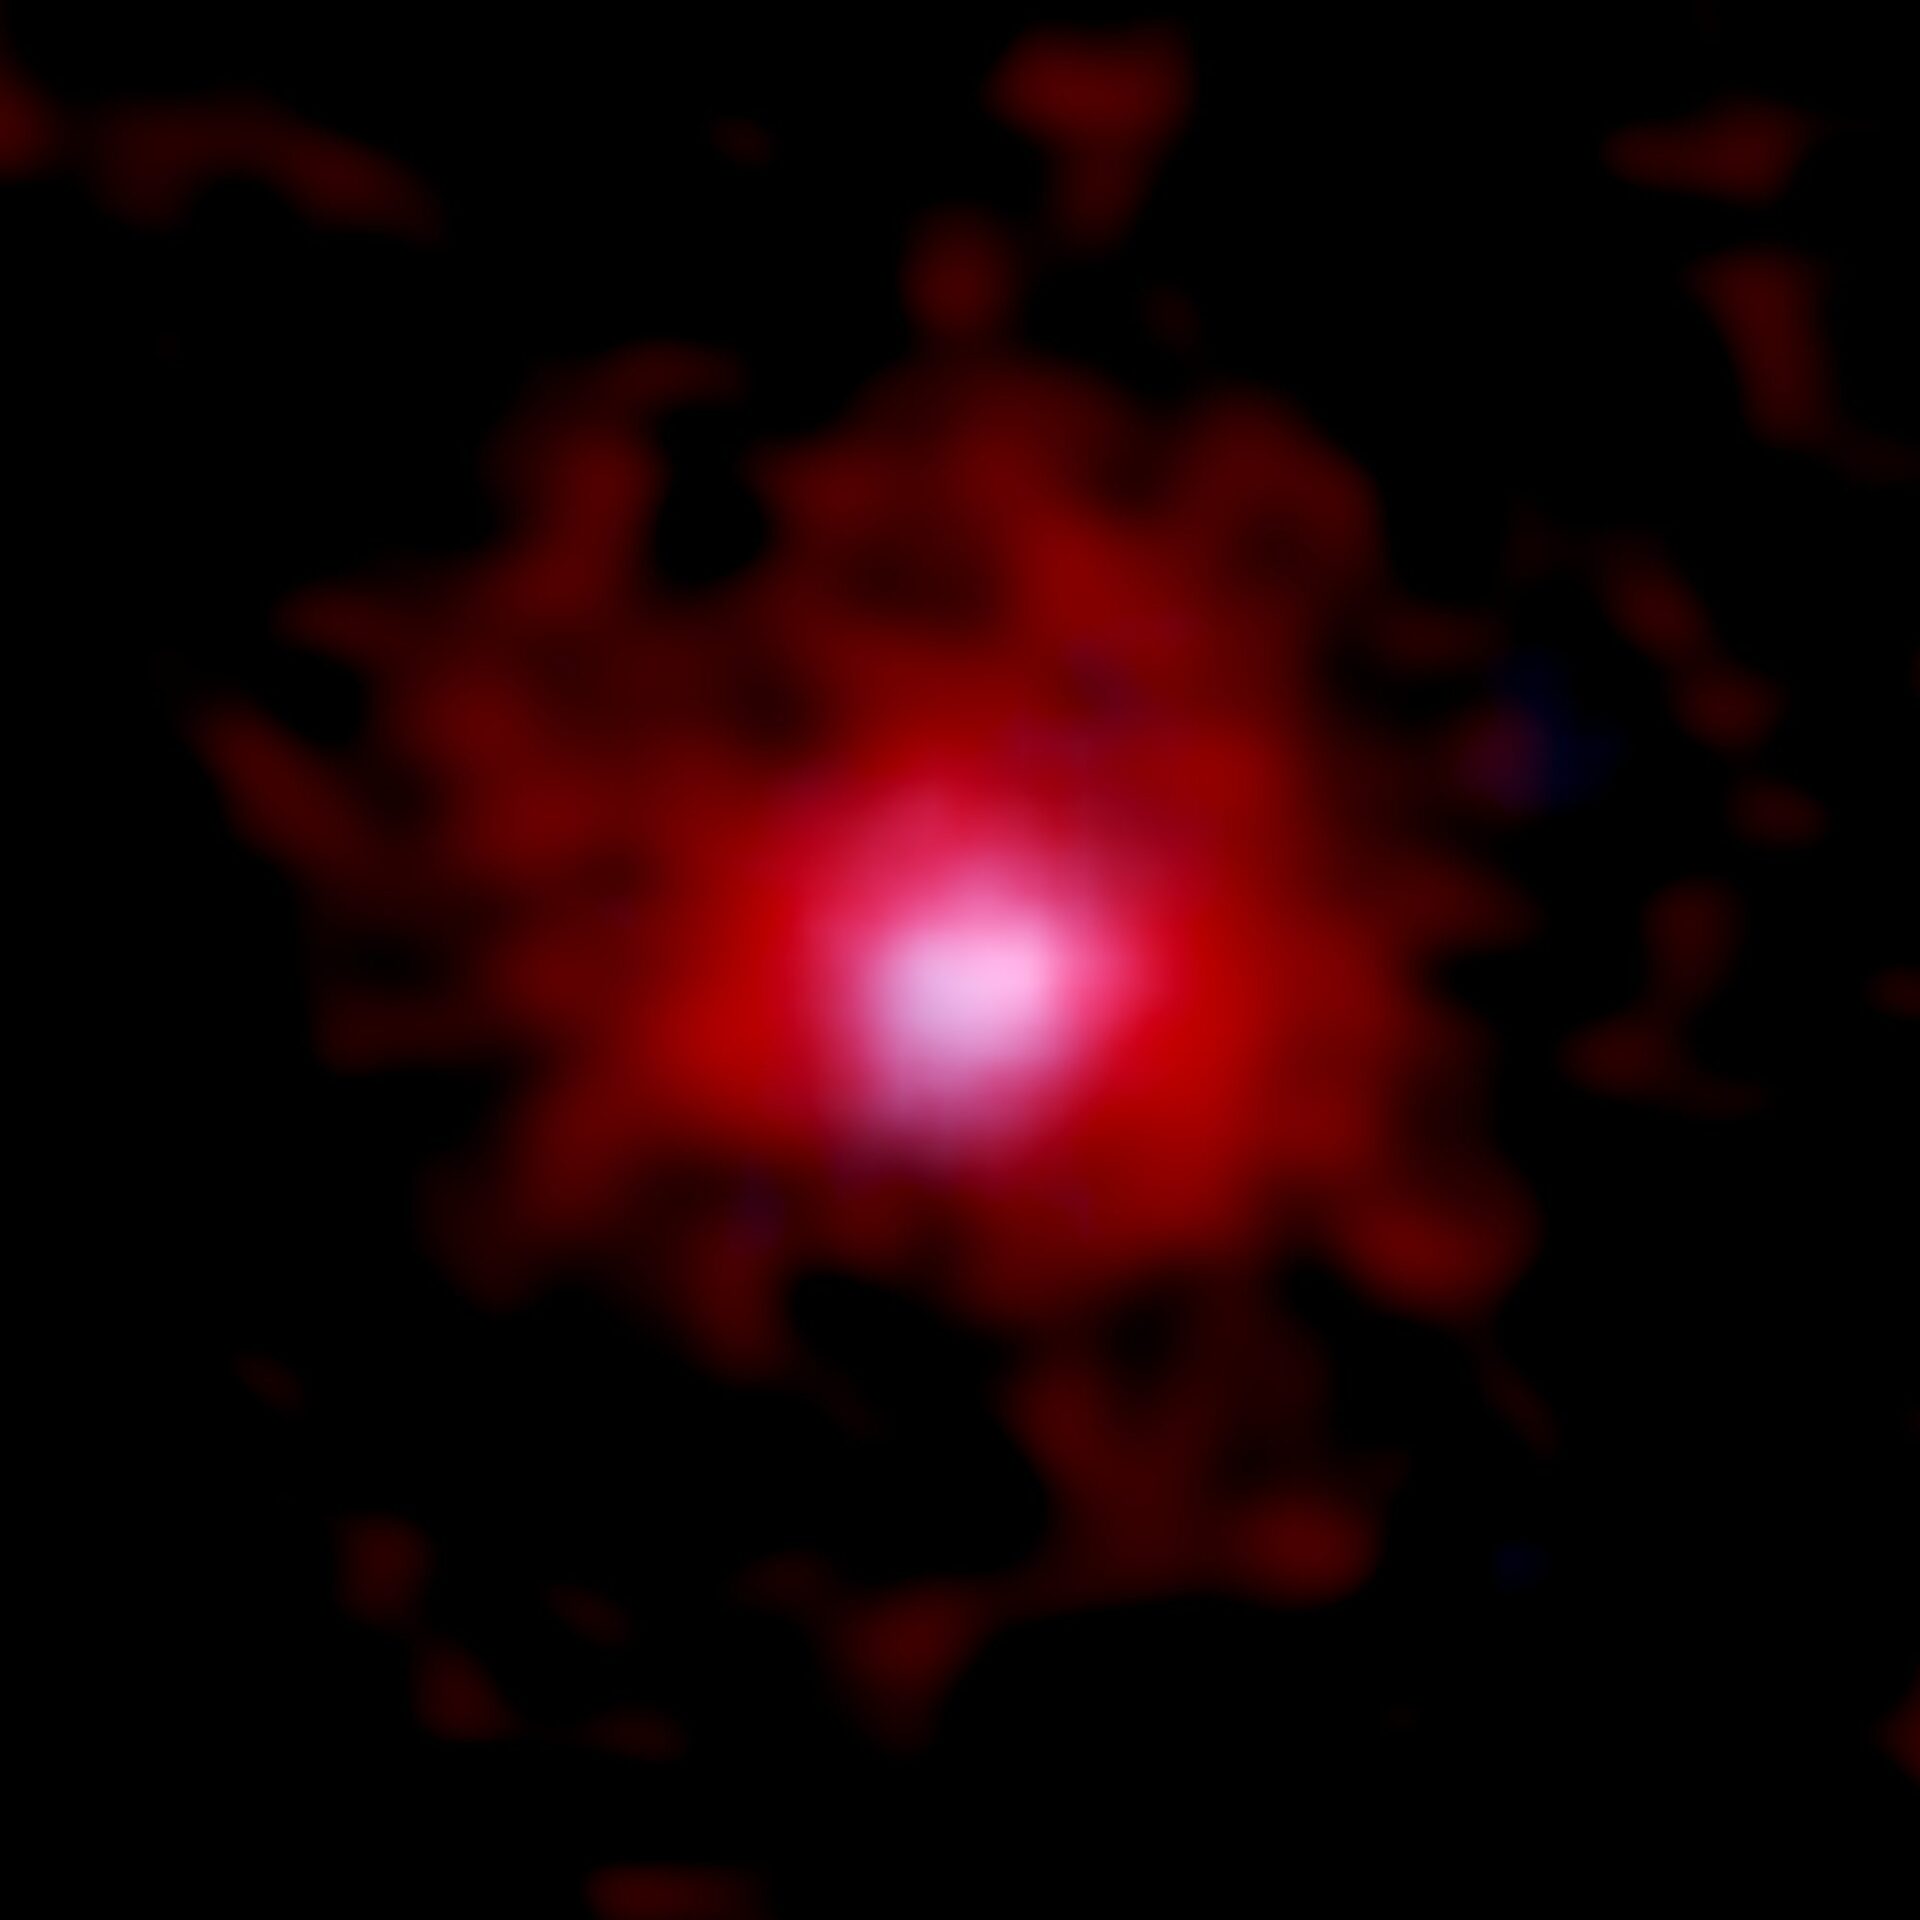

ALMA Spots Earliest Environment Pollution in the Universe

ALMA and NASA/ESA Hubble Space Telescope (HST) image of a young galaxy surrounded by a gaseous carbon cocoon. The red color shows the distribution of carbon gas imaged by combining the ALMA data for 18 galaxies. The stellar distribution photographed by HST is shown in blue. The image size is 3.8 arcsec x 3.8 arcsec, which corresponds 70,000 light years x 70,000 light years at the distance of 12.8 billion light years away.

Credit: ALMA (ESO/NAOJ/NRAO), NASA/ESA Hubble Space Telescope, Fujimoto et al